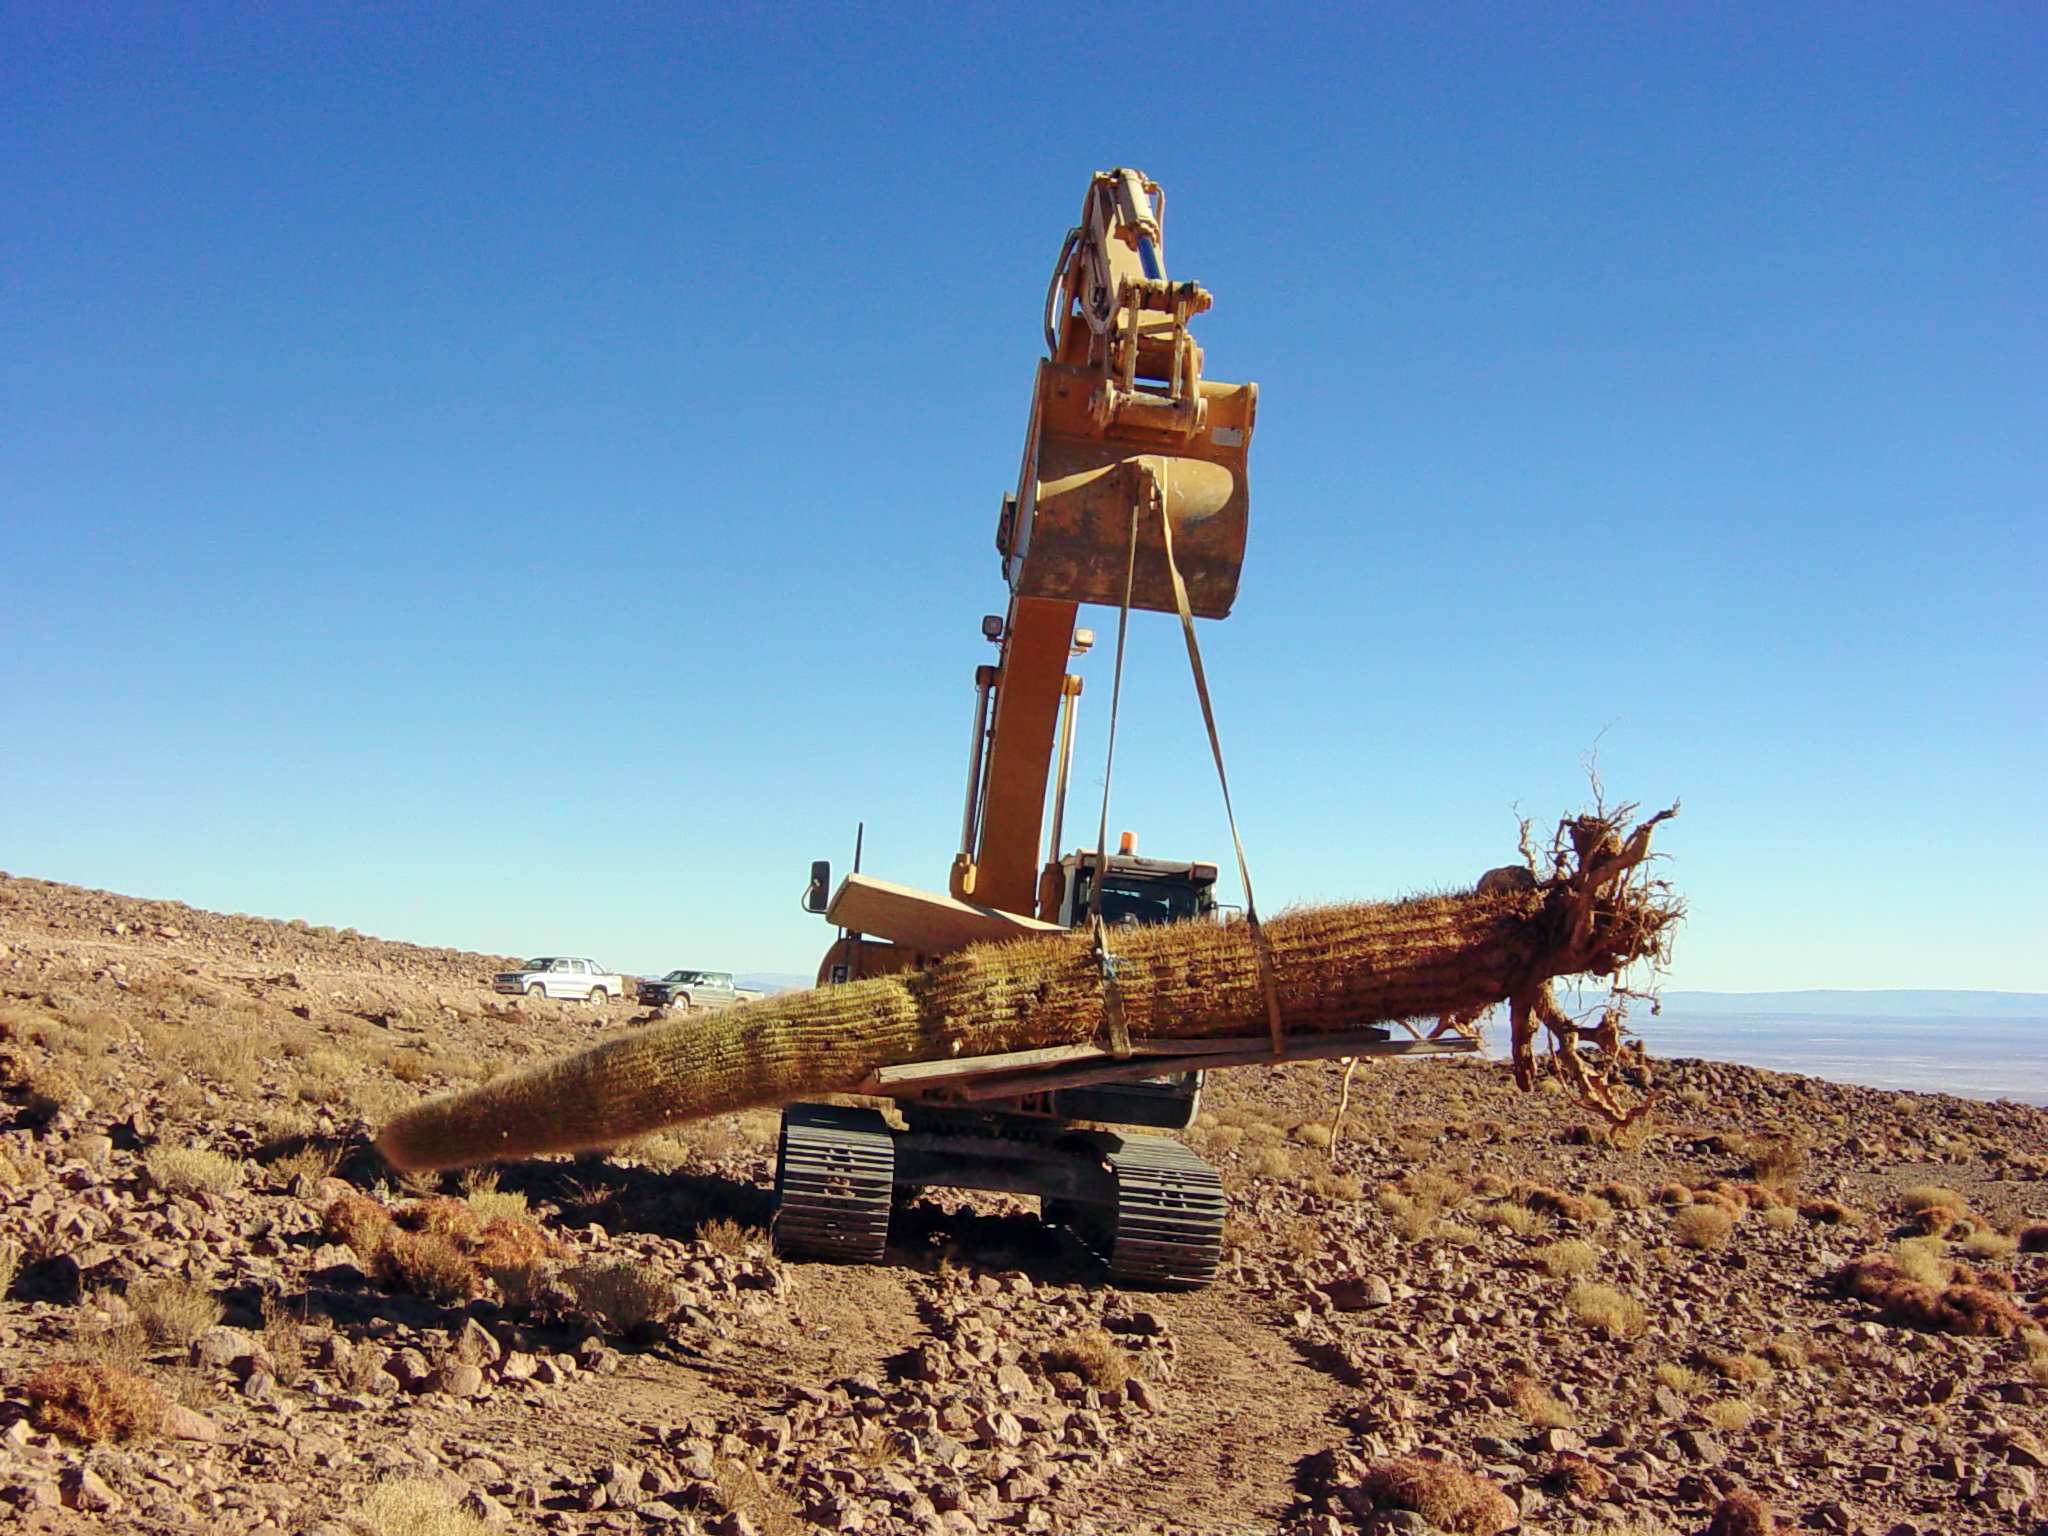

Transplanting giant cacti

Picture of the spectacular transplant of a giant cactus at the ALMA site, taken in June 2004. The cactus, which is about 6 metres high and weighs several tonnes, was moved during the construction of the access road. The operation was extremely delicate and required heavy machinery. ALMA is fully committed to the preservation of the environmental and cultural heritage of the site, where two endangered species of cactus grow, typically at 3000 to 4000 metres altitude. These are the relatively small, cushion-shaped Conoideo (Opuntia Conoidea) and the giant Echinopsis Atacamensis, commonly known as “Cardón grande” (in the picture). All the specimens belonging to these vulnerable species that were affected by the access roadworks were successfully transplanted.

More information is available in the book Cerca del Cielo (available as PDF).

Credit: M. Heisig/ESO